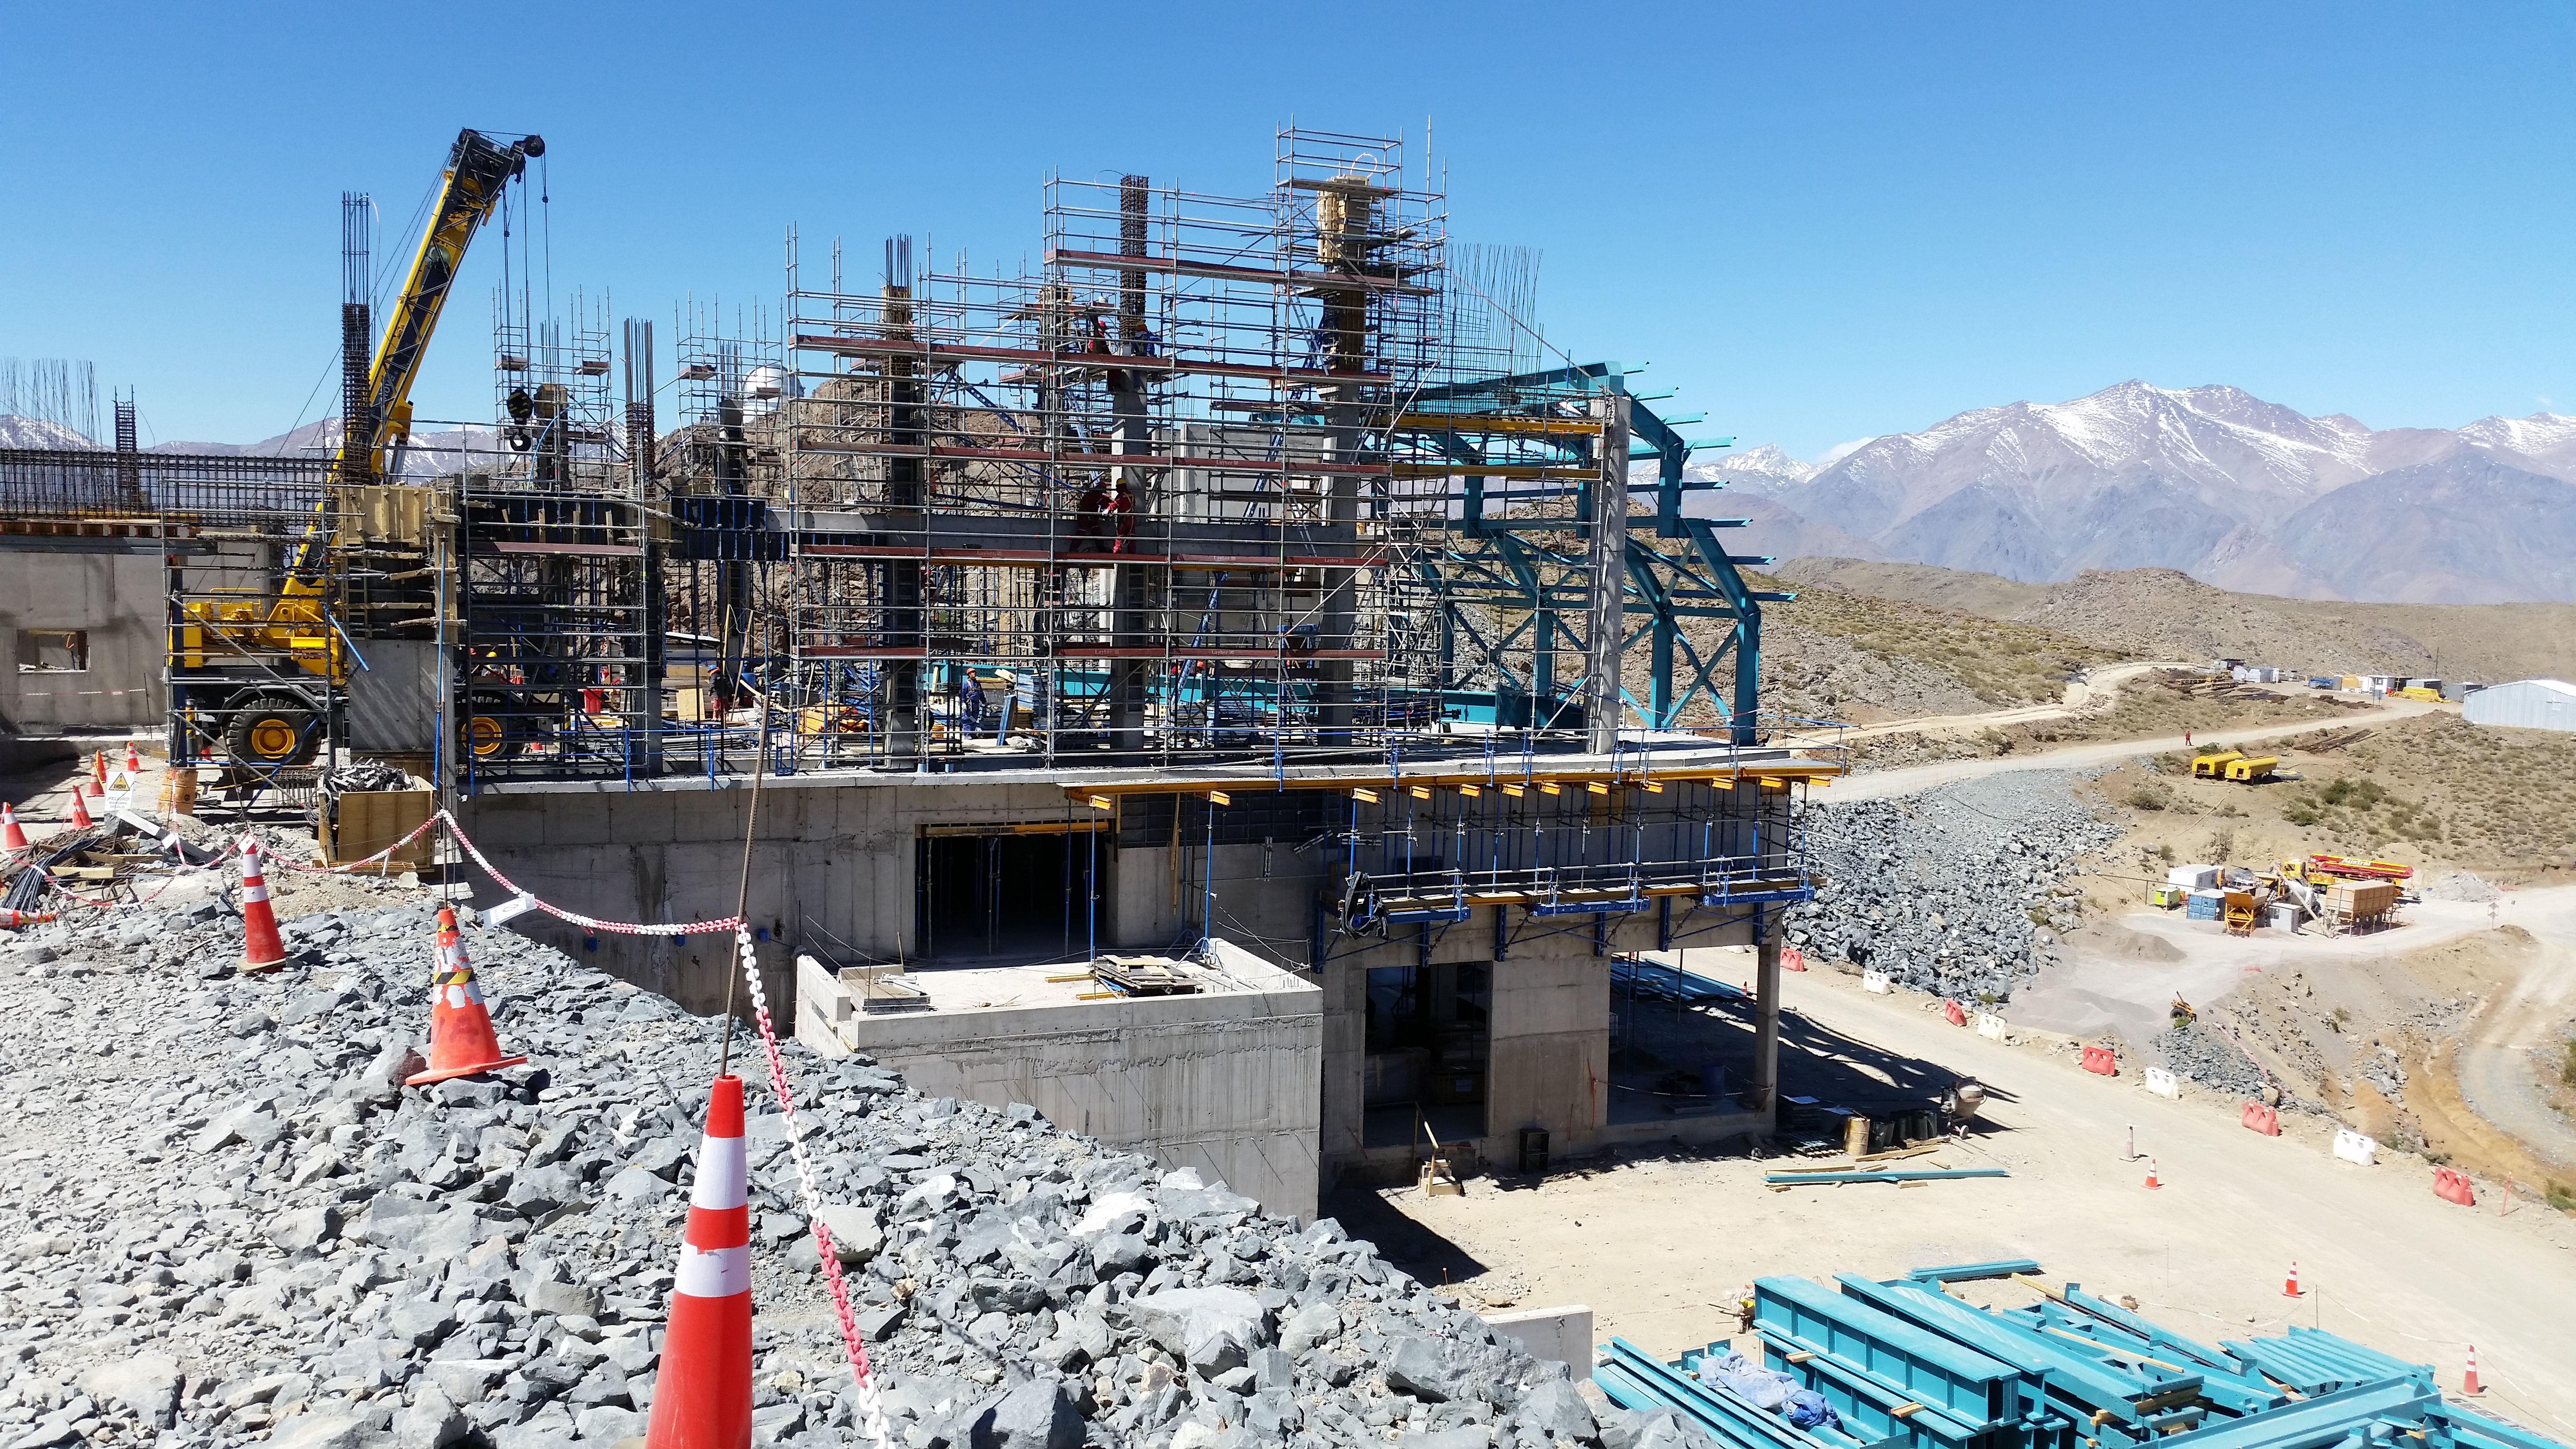

Ramp view

View from the ramp.

Credit: Rubin Observatory/NSF/AURA